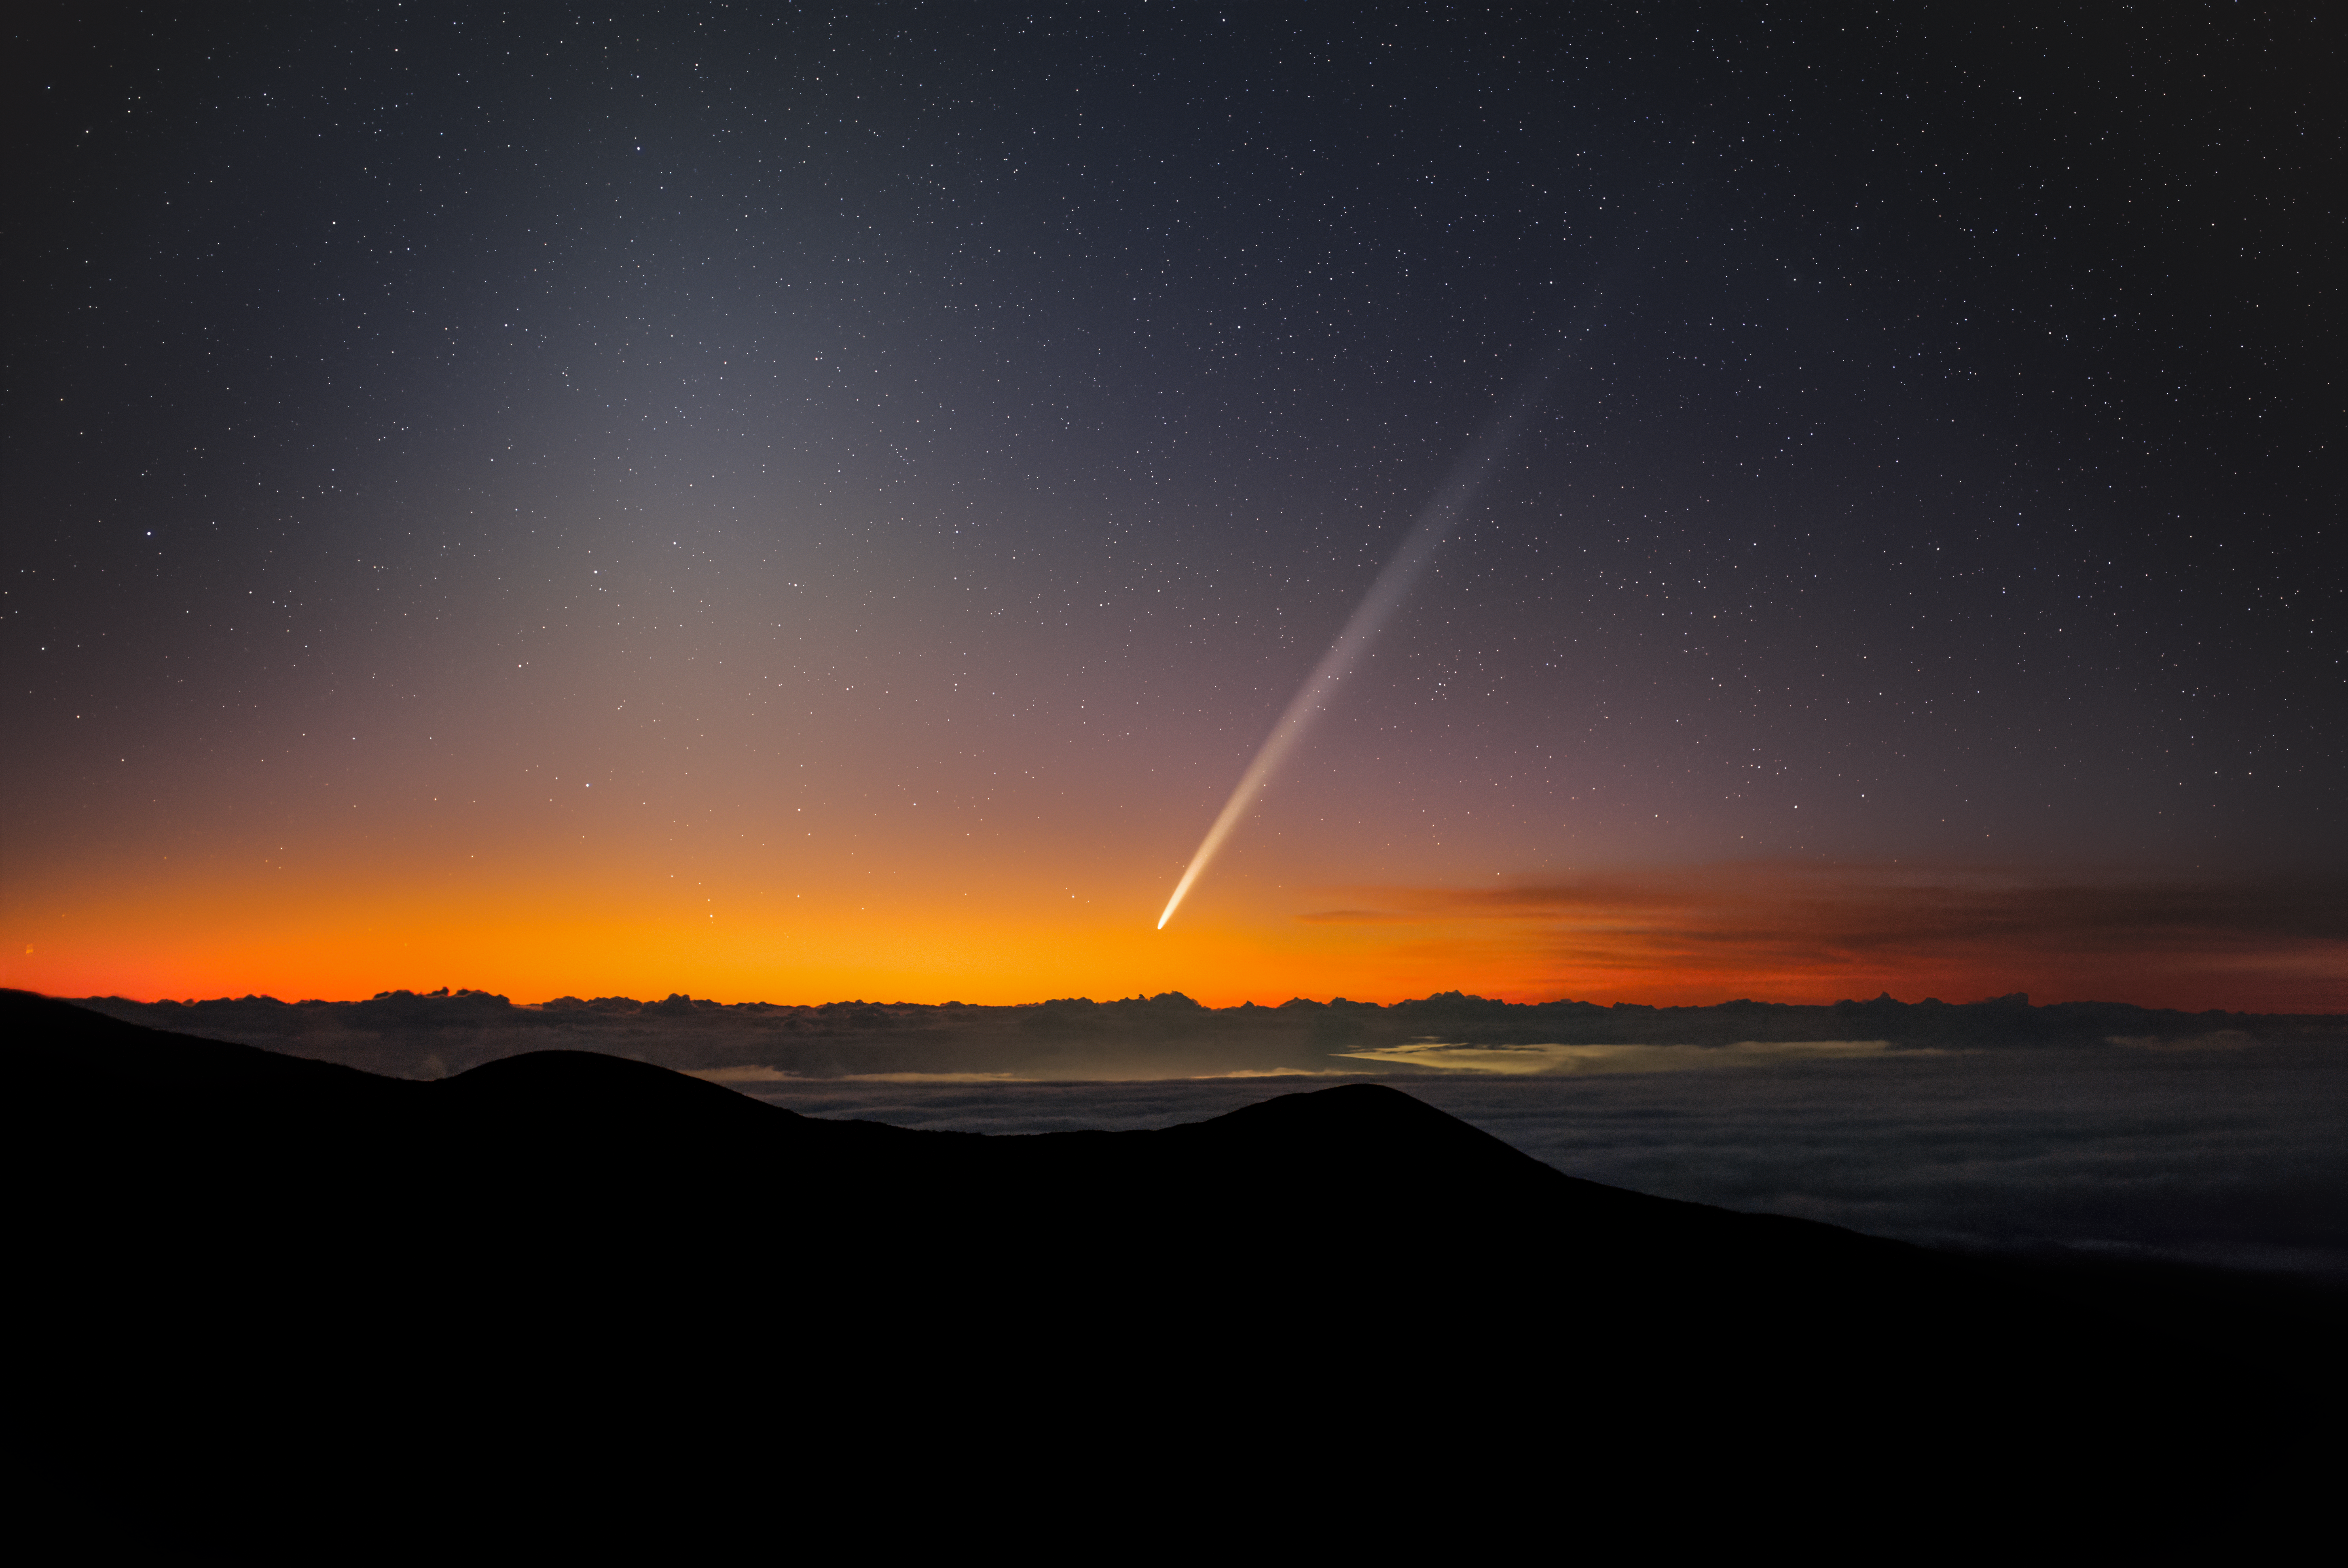

Comet C/2023 A3 (Tsuchinshan–ATLAS) at dawn over Maunakea

Comet C/2023 A3 (Tsuchinshan–ATLAS) at dawn over Maunakea. The zodiacal light is seen to the left.

Credit: International Gemini Observatory/NOIRLab/NSF/AURA/M.Rodriguez